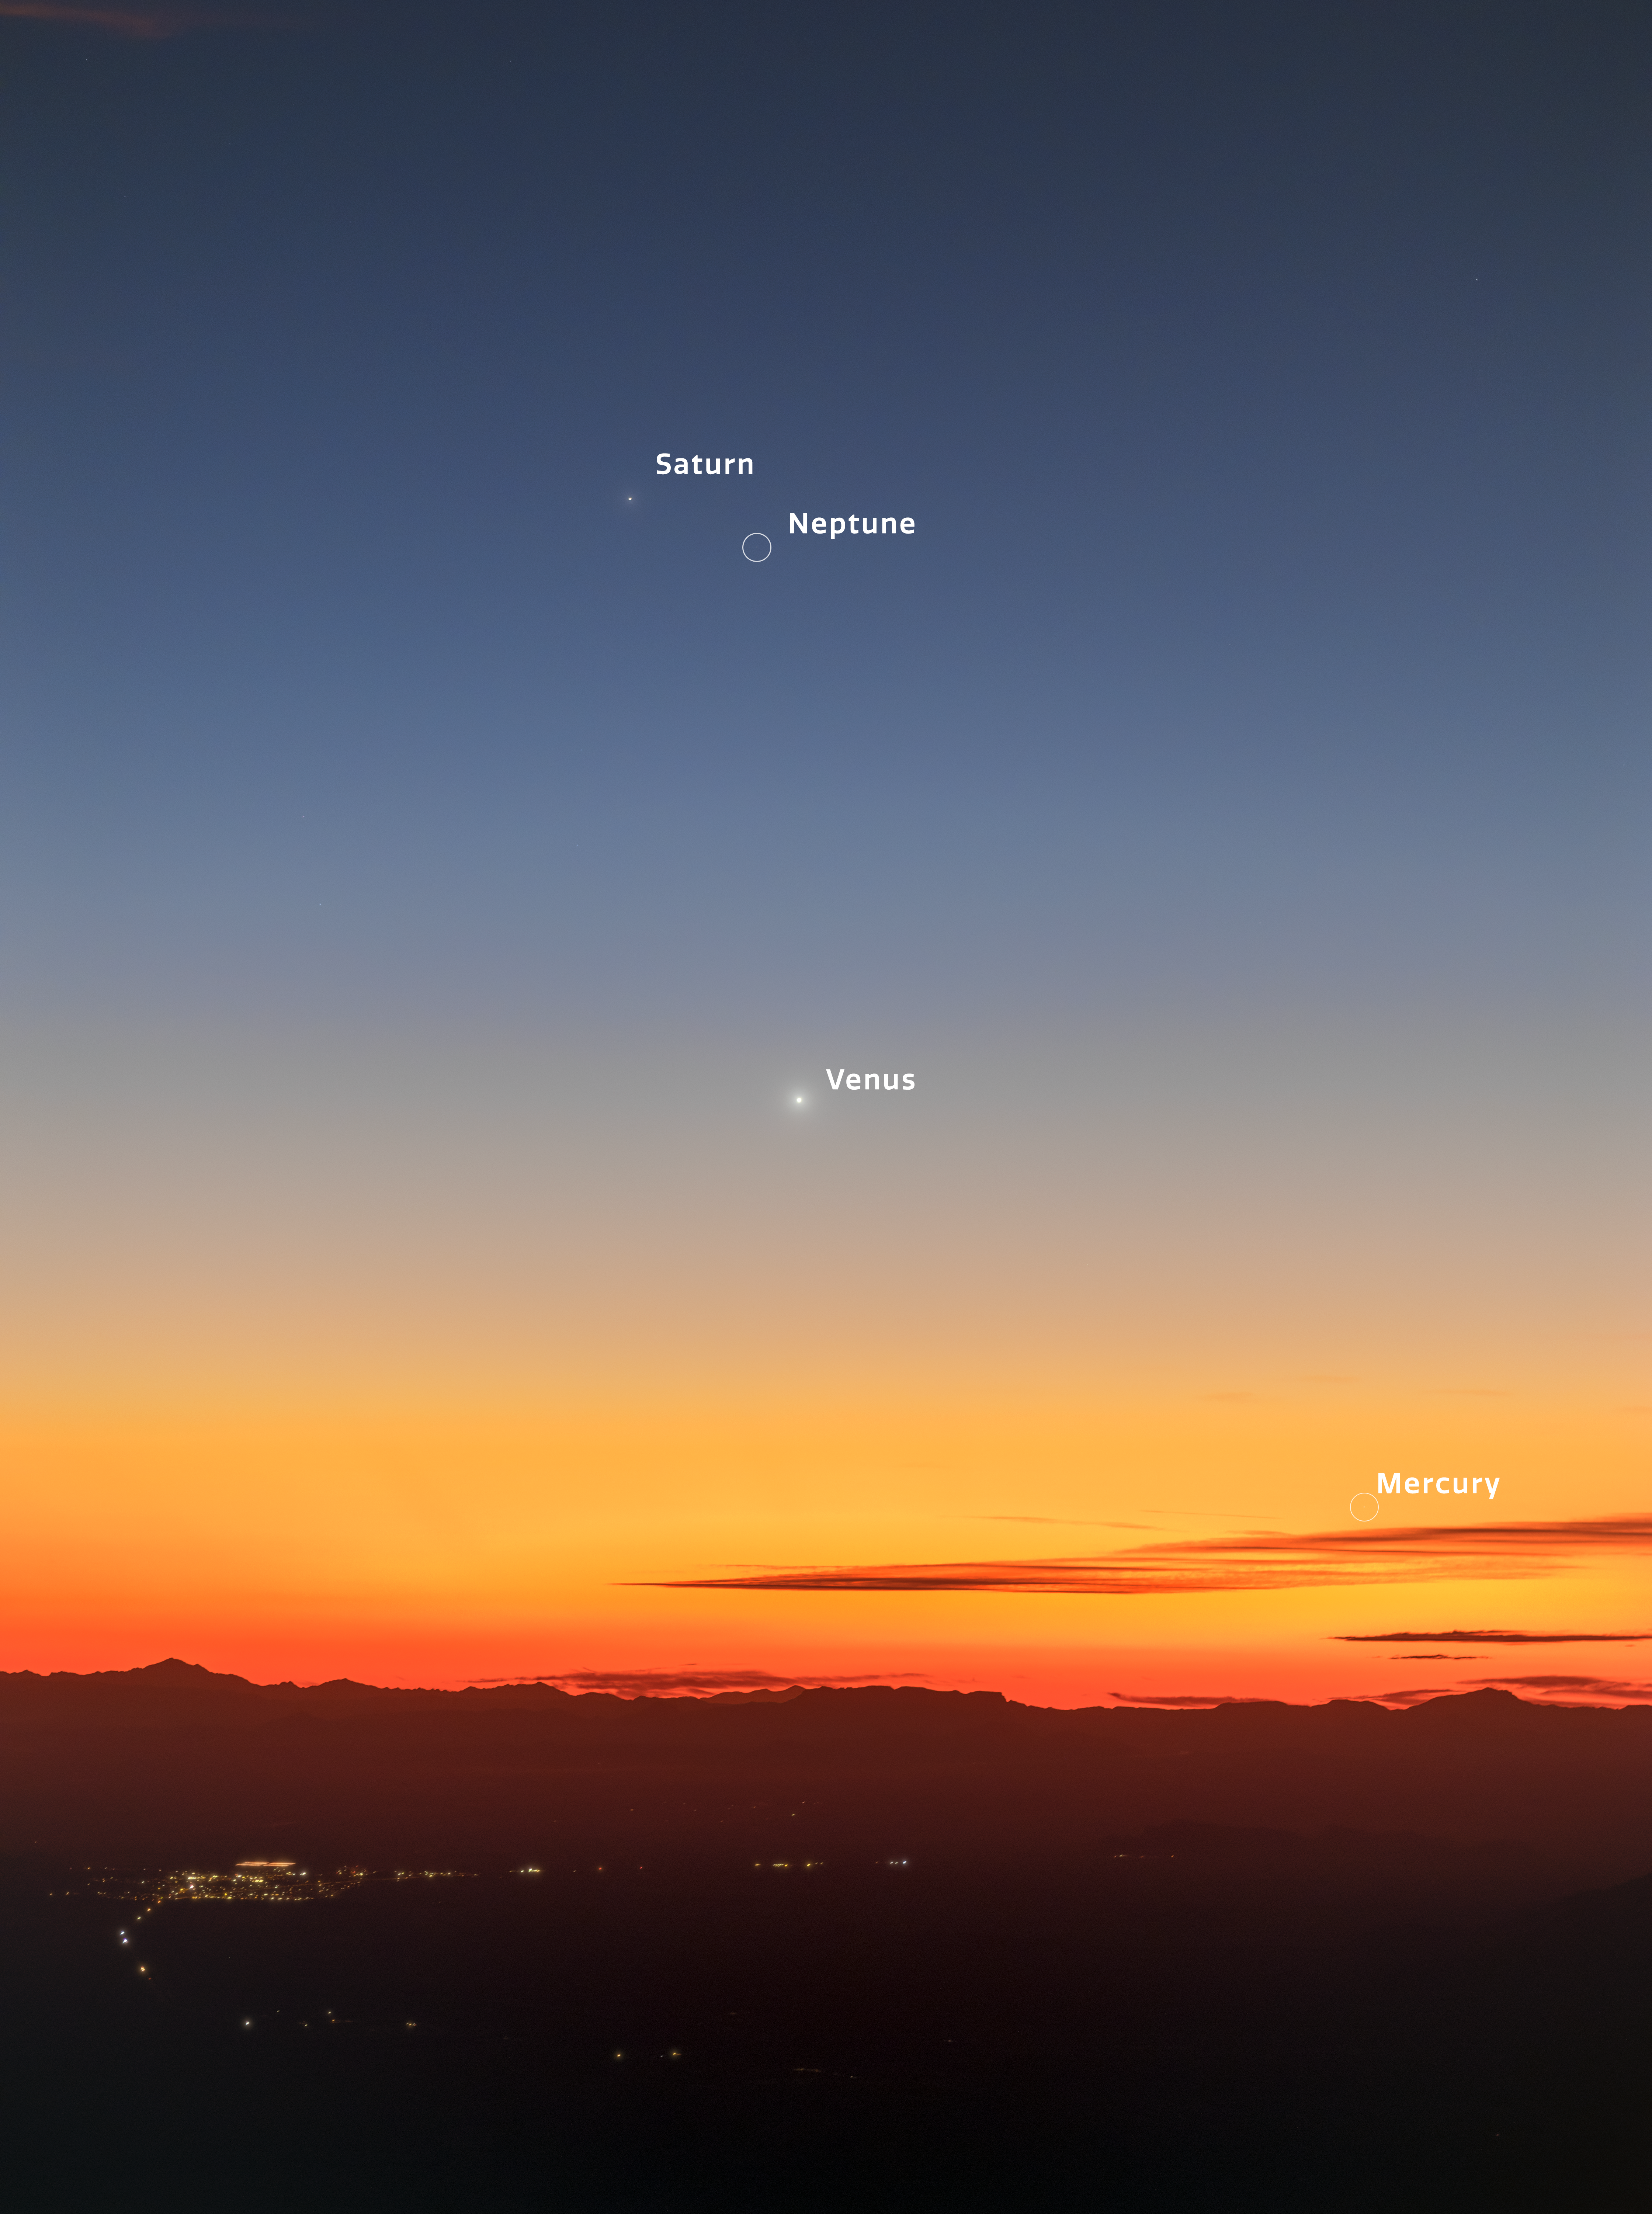

Rare Planetary Parade over Kitt Peak (annotated)

This image captured the planetary parade of Saturn, Neptune, Venus, and Mercury on 2 March 2026. The unannotated version was featured as an NOIRLab Image of the Week.

Petr Horálek, the photographear, is a NOIRLab Audiovisual Ambassador.

Credit: KPNO/NOIRLab/NSF/AURA/P. Horálek (Institute of Physics in Opava)